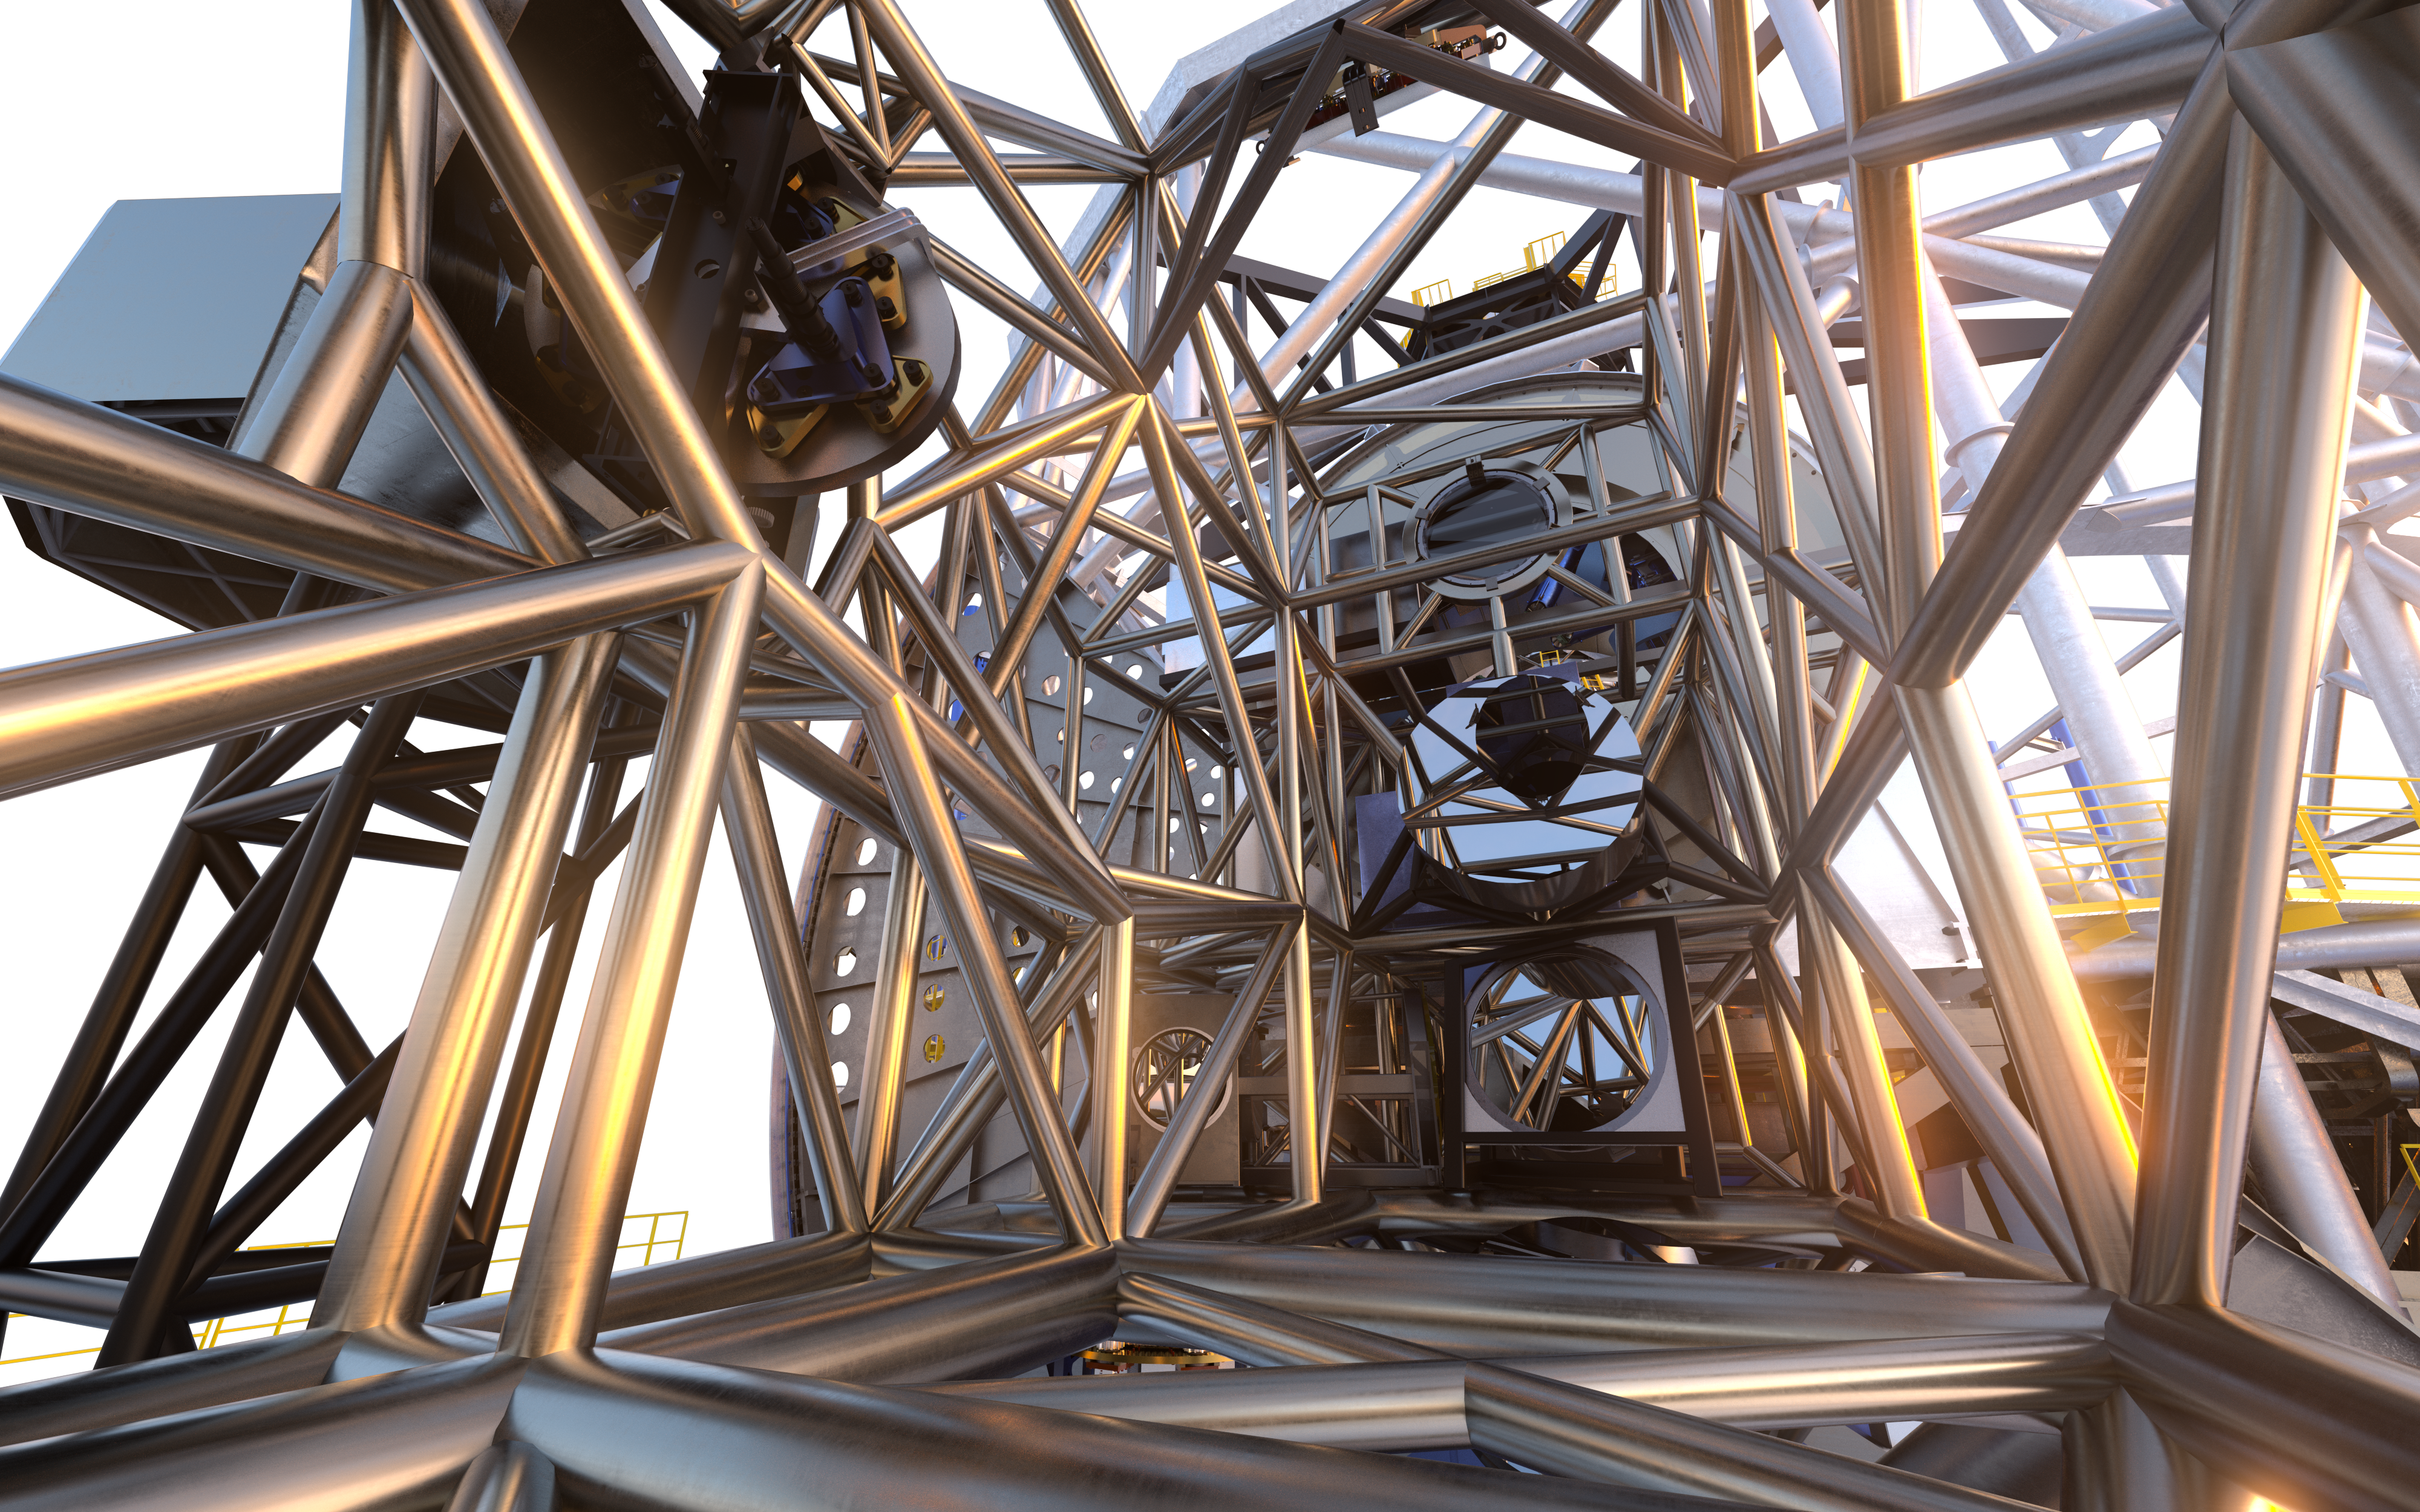

MORFEO (artist's impression)

As a first-generation instrument of the ESO Extremely Large Telescope, MORFEO (Multiconjugate adaptive Optics Relay For ELT Observations) will help compensate for the distortion of light caused by turbulence in the Earth’s atmosphere which makes astronomical images blurry. MORFEO will not make observations itself; rather, it will enable other instruments, such as MICADO in the first instance, to take exceptional images.

Credit: ESO